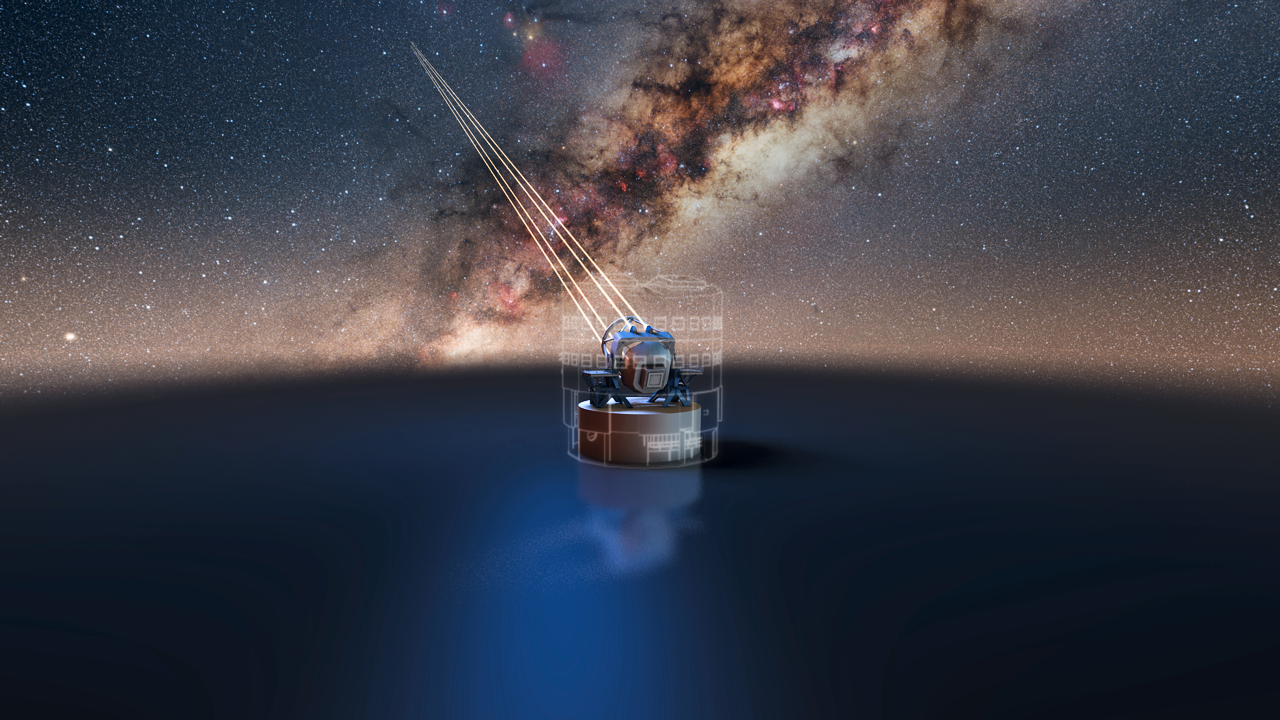

The VLT four laser guide stars

Artist's impression of the four laser guide stars to be installed on the VLT's Yepun telescope.

Credit: ESO